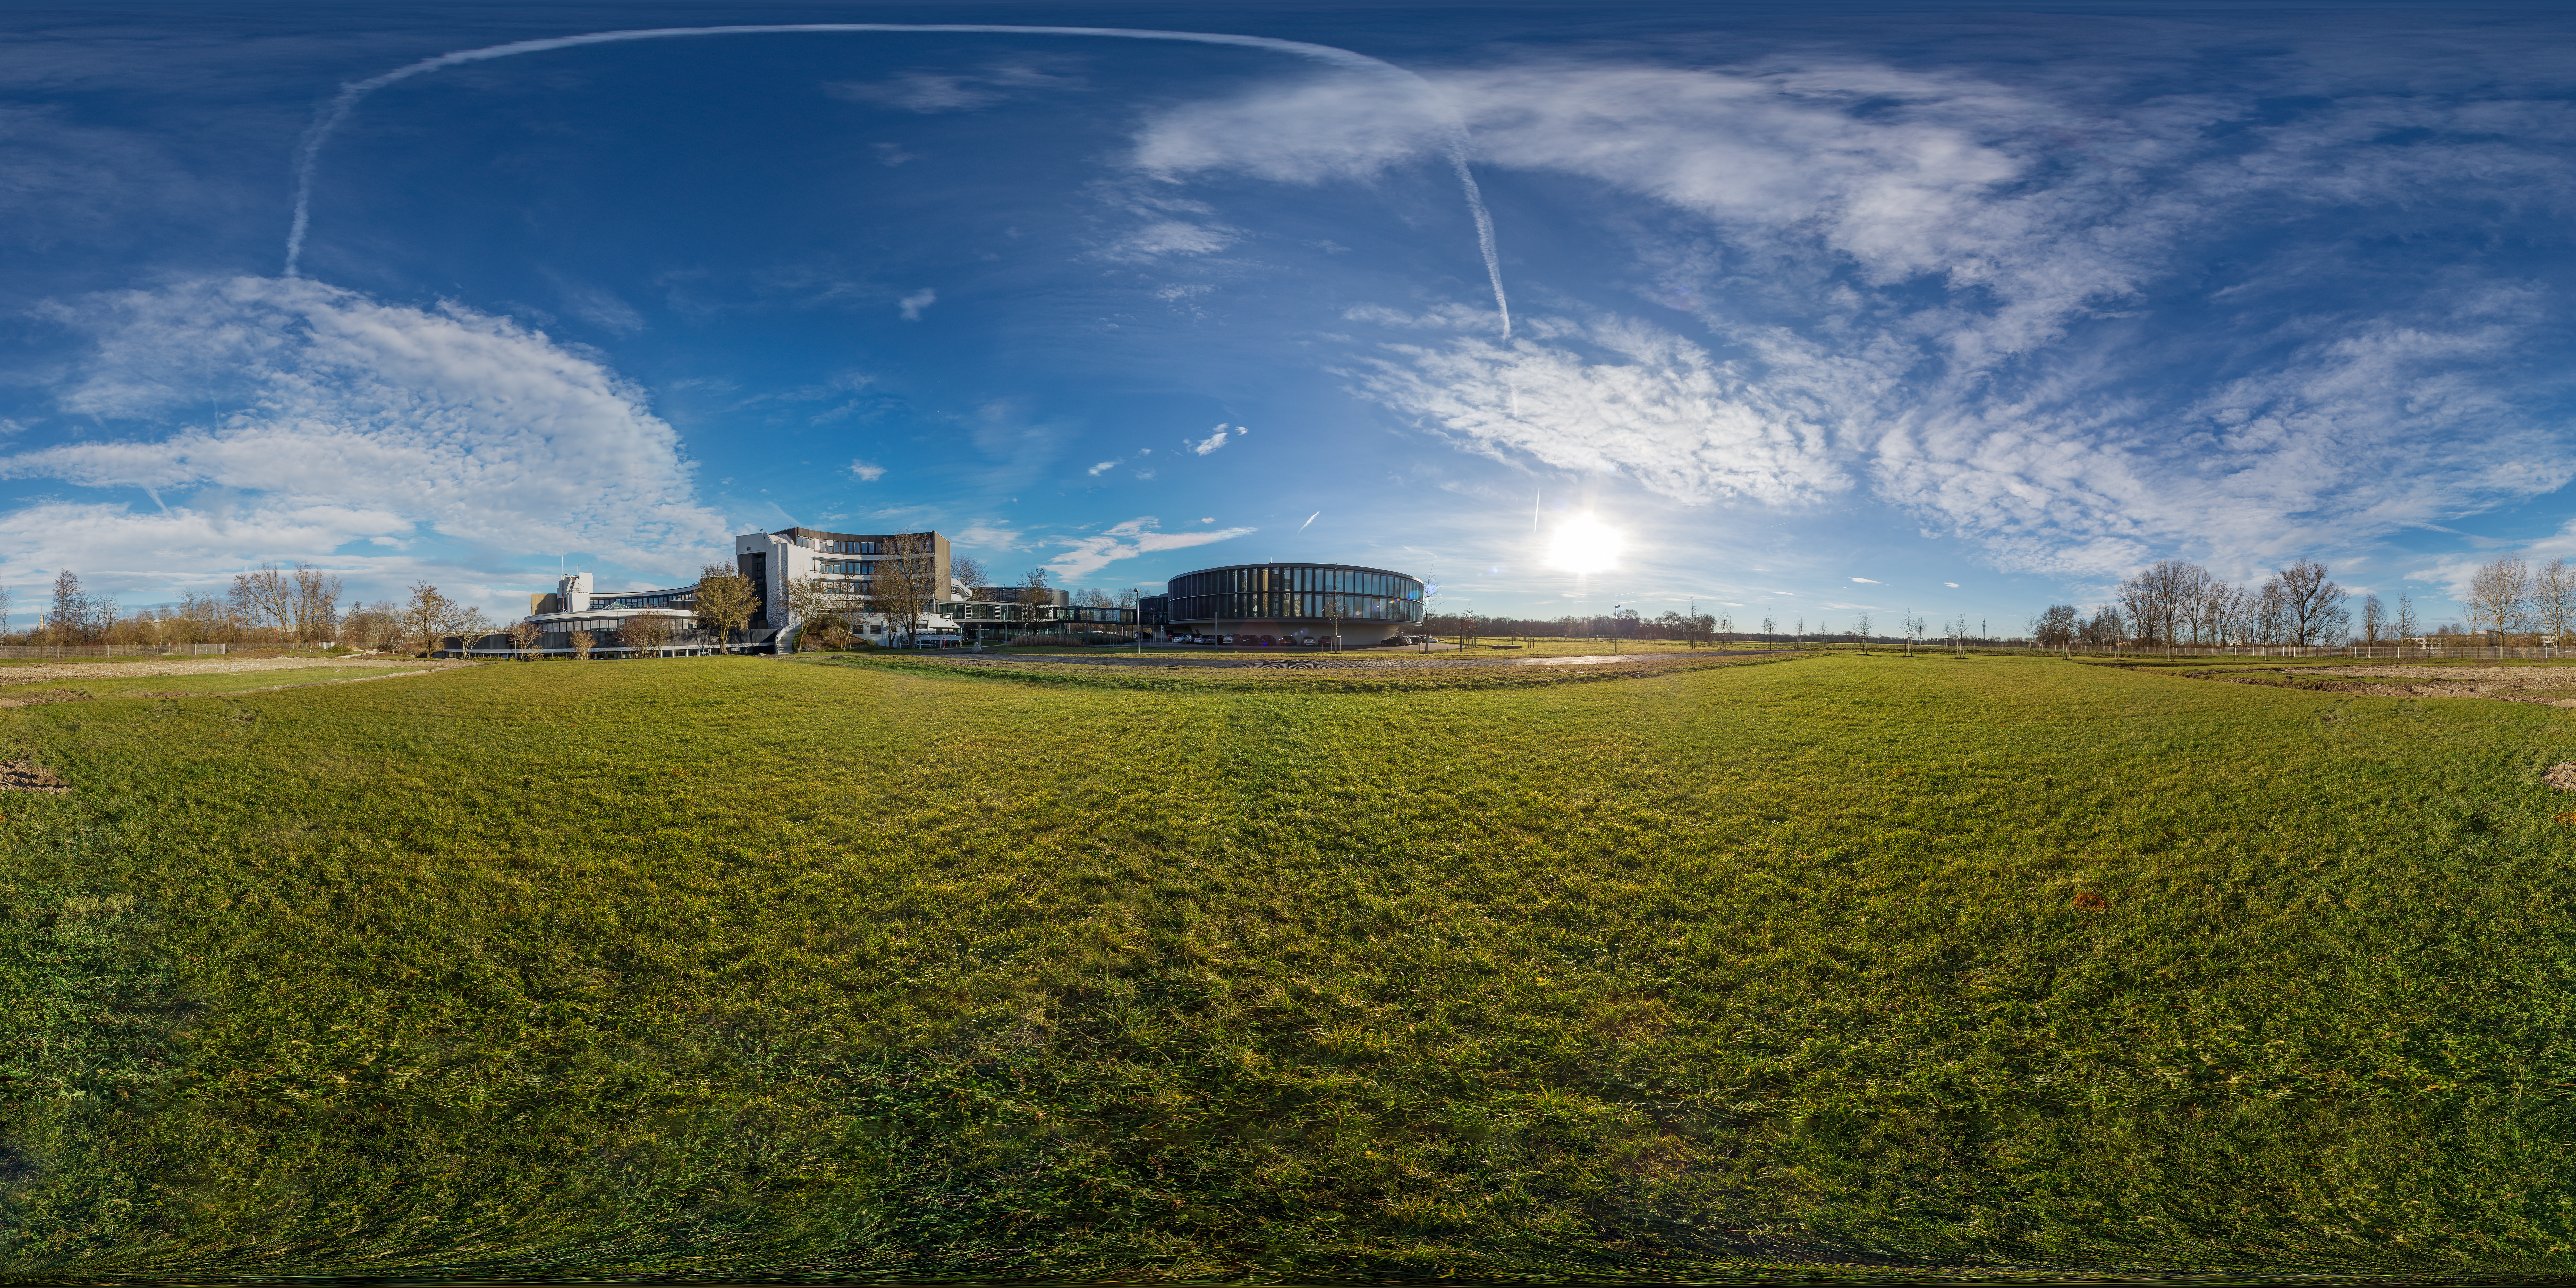

ESO Supernova panorama

This is a panorama image of the site on which the ESO Supernova Planetarium & Visitor Centre will stand, next to ESO headquarters in Garching, Germany.

Credit: ESO